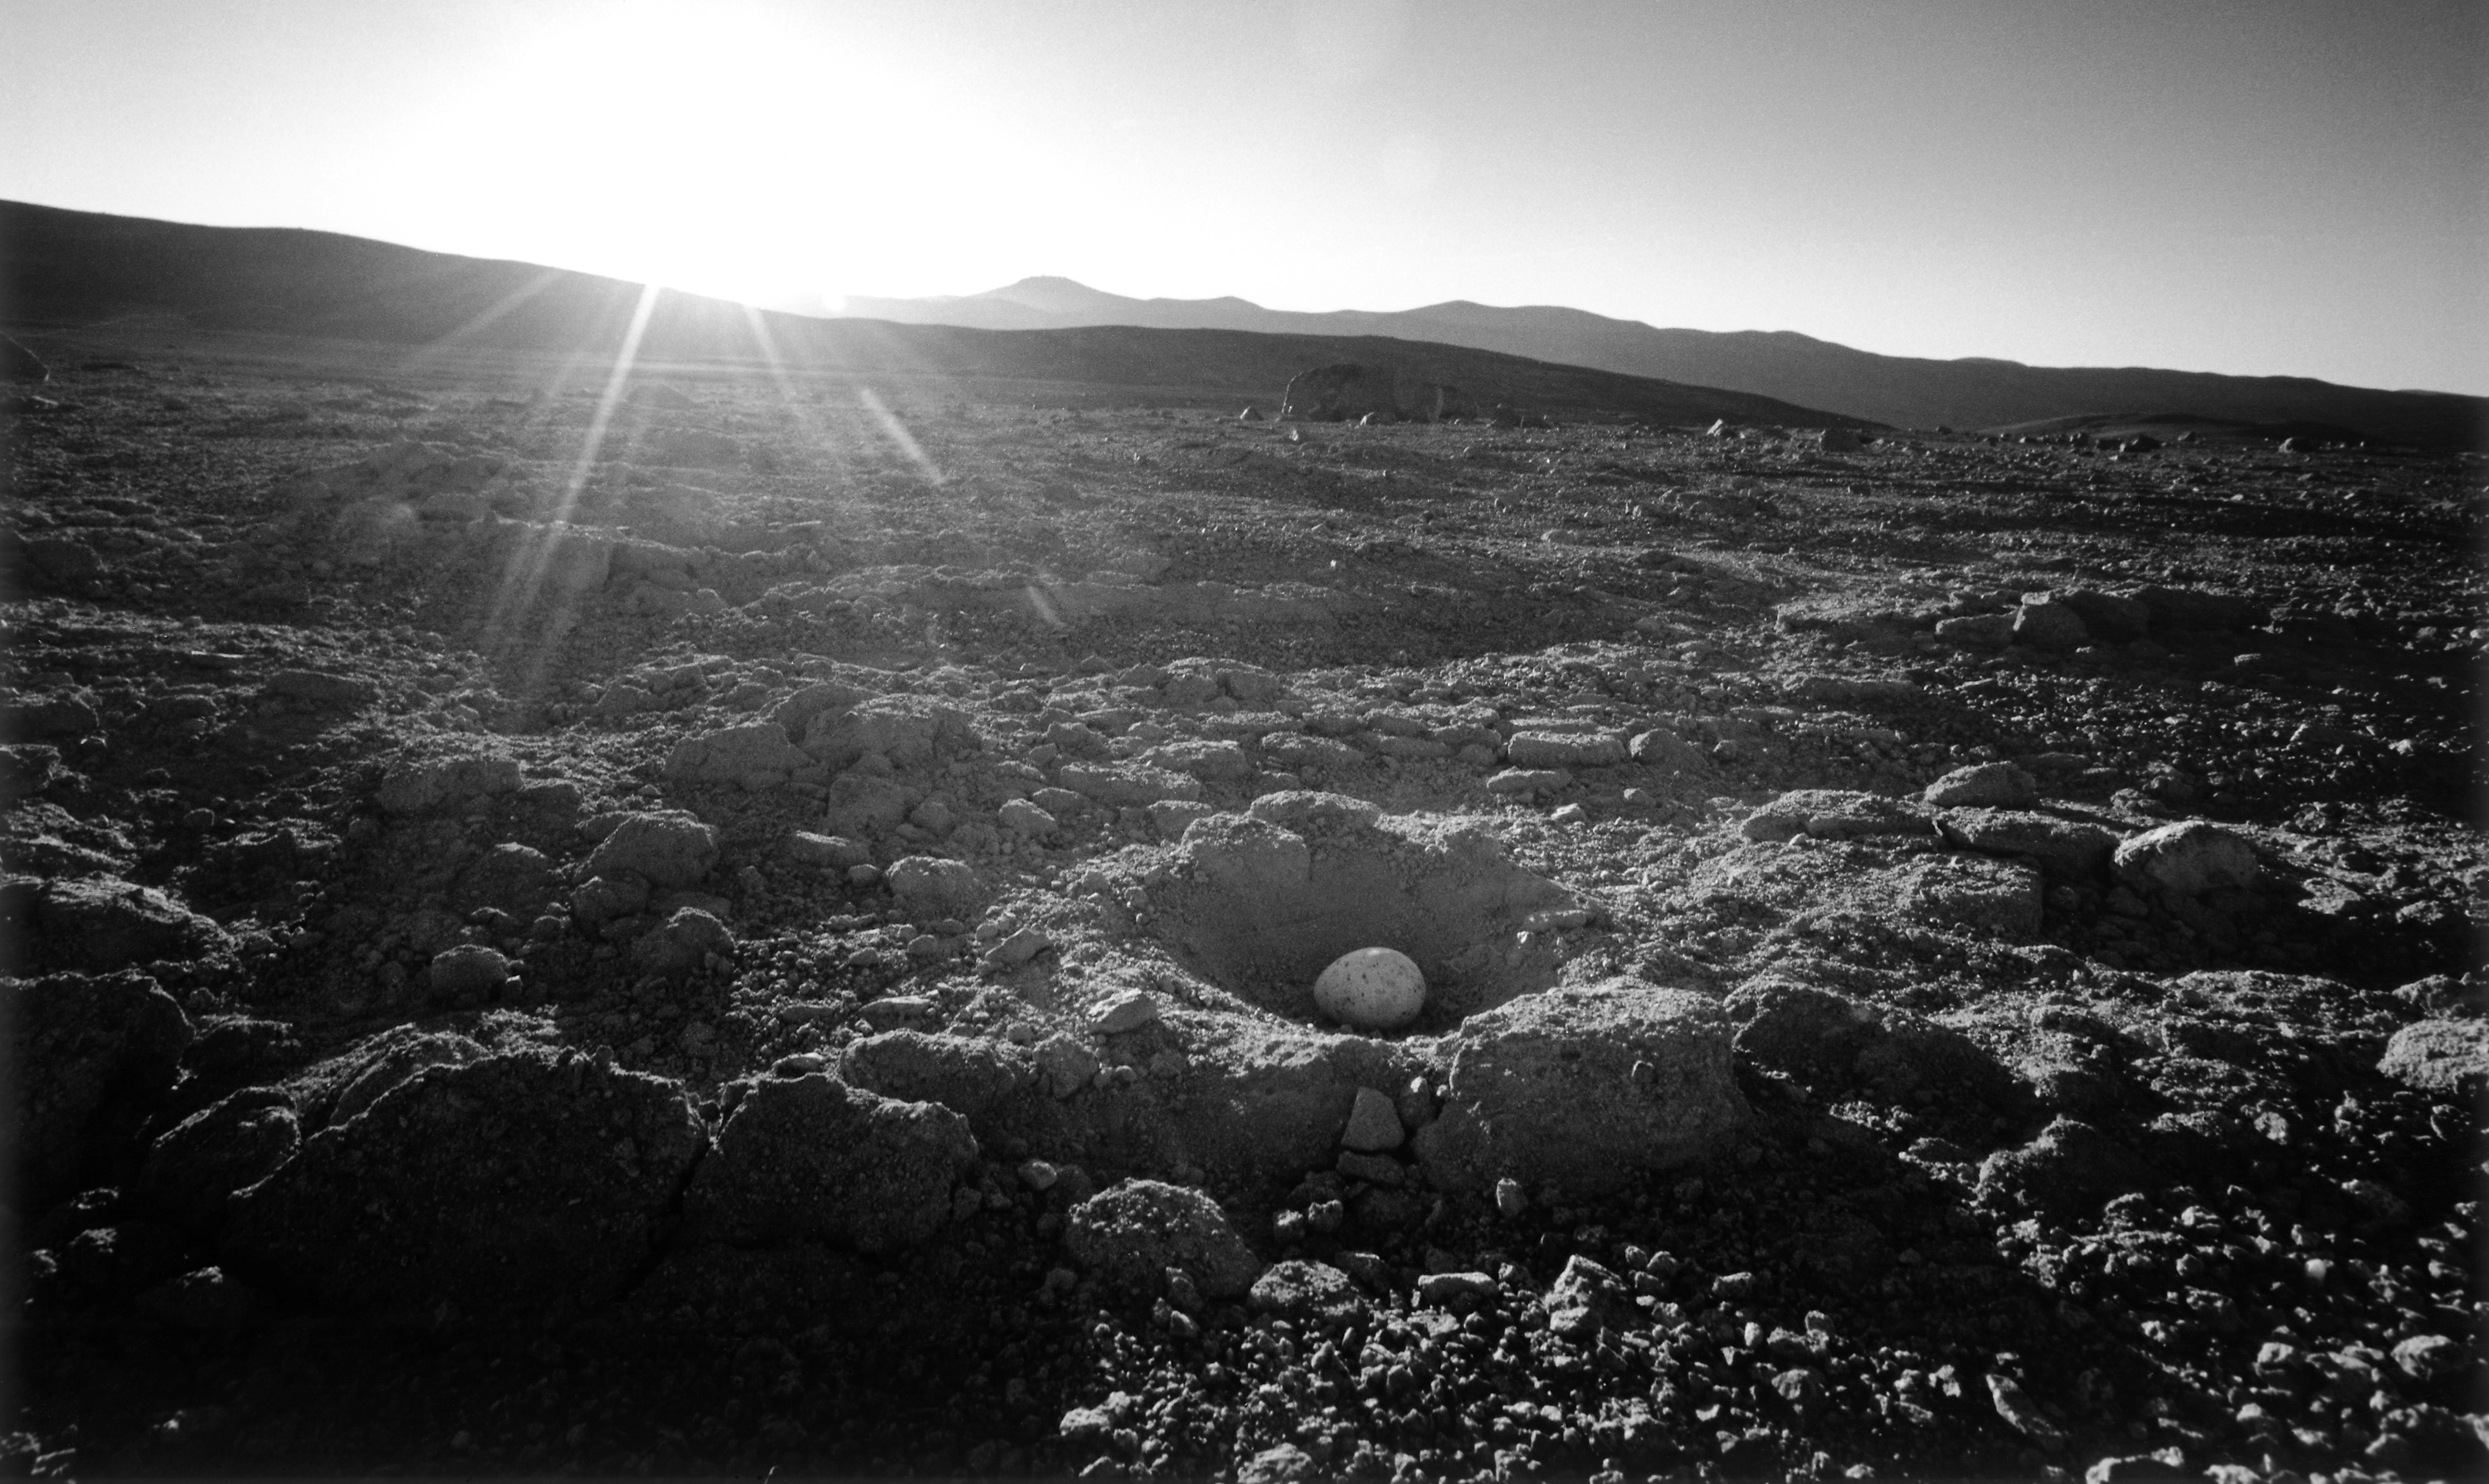

Seagull's egg in desert

Paranal in background (left of centre)

Credit: ESO/H.H.Heyer